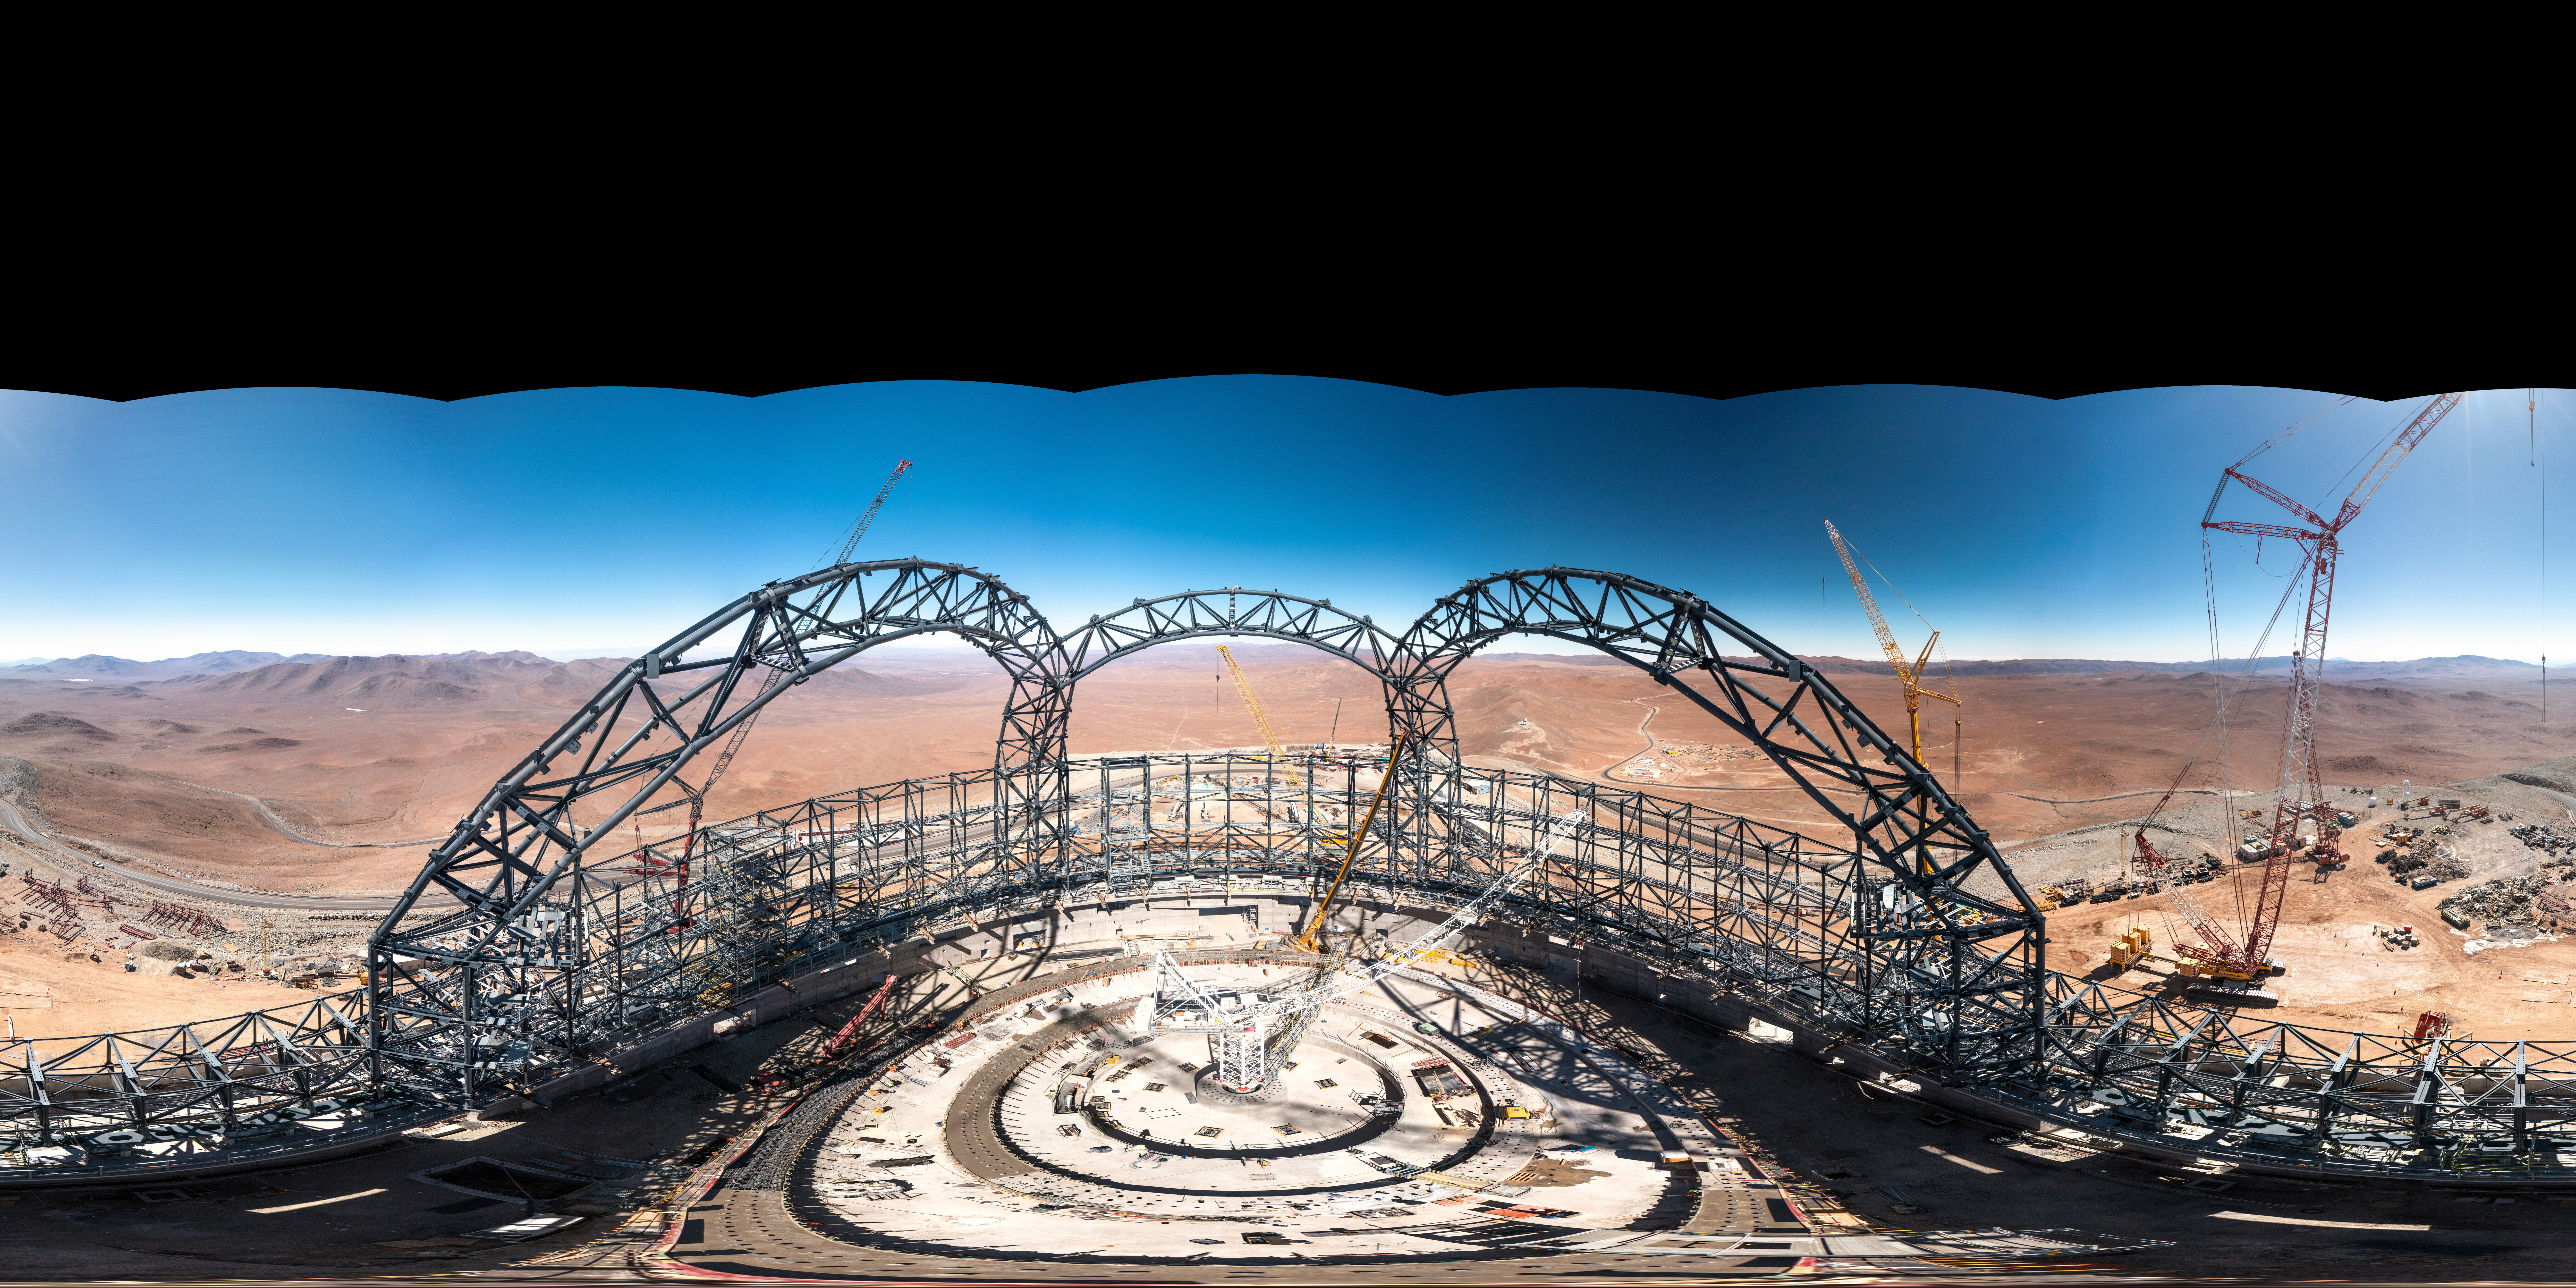

Panoramic views from the top of the ELT dome

A panoramic view taken from the top of the dome of ESO’s Extremely Large Telescope (ELT) in early August, 2023. When completed, the dome will be 80 metres high, weigh more than 6100 tonnes and rotate 360 degrees on 36 trolleys.

Credit: G. Hüdepohl (atacamaphoto.com)/ESO